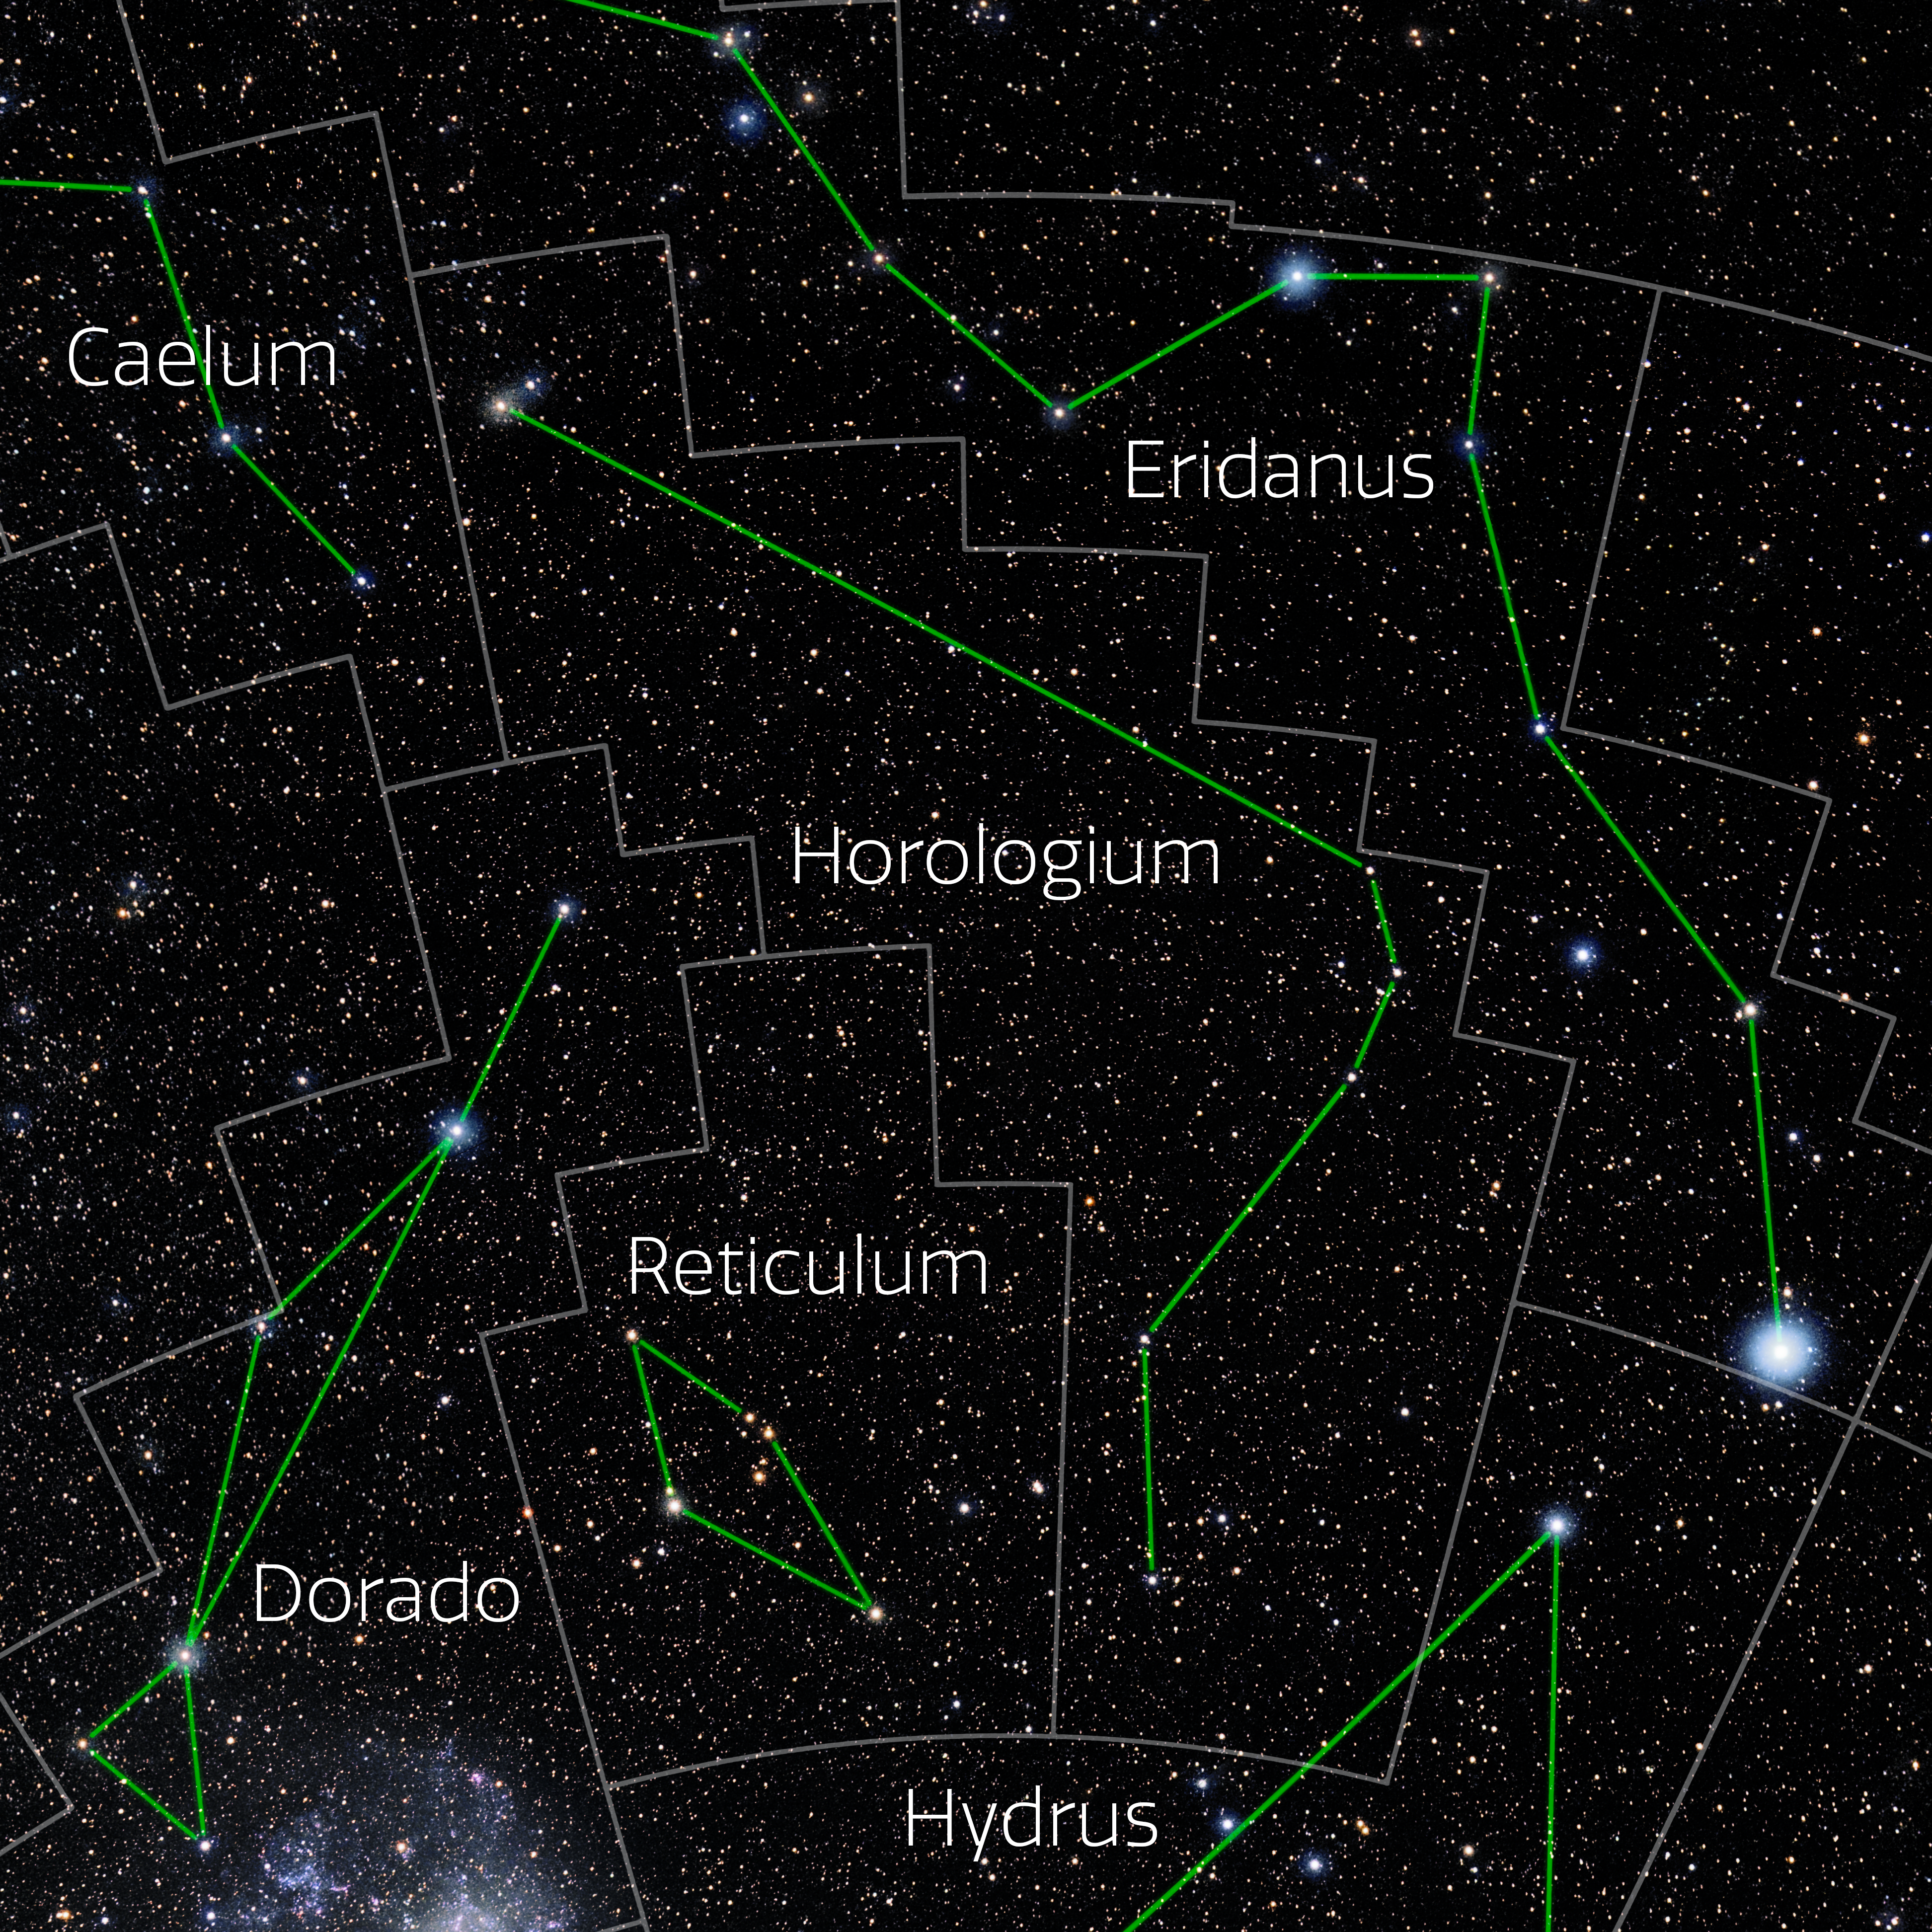

Horologium (Annotated)

Photo of the constellation Horologium with annotations from IAU and Sky & Telescope. Here is the non-annotated version.

Credit: E. Slawik/NOIRLab/NSF/AURA/M. Zamani